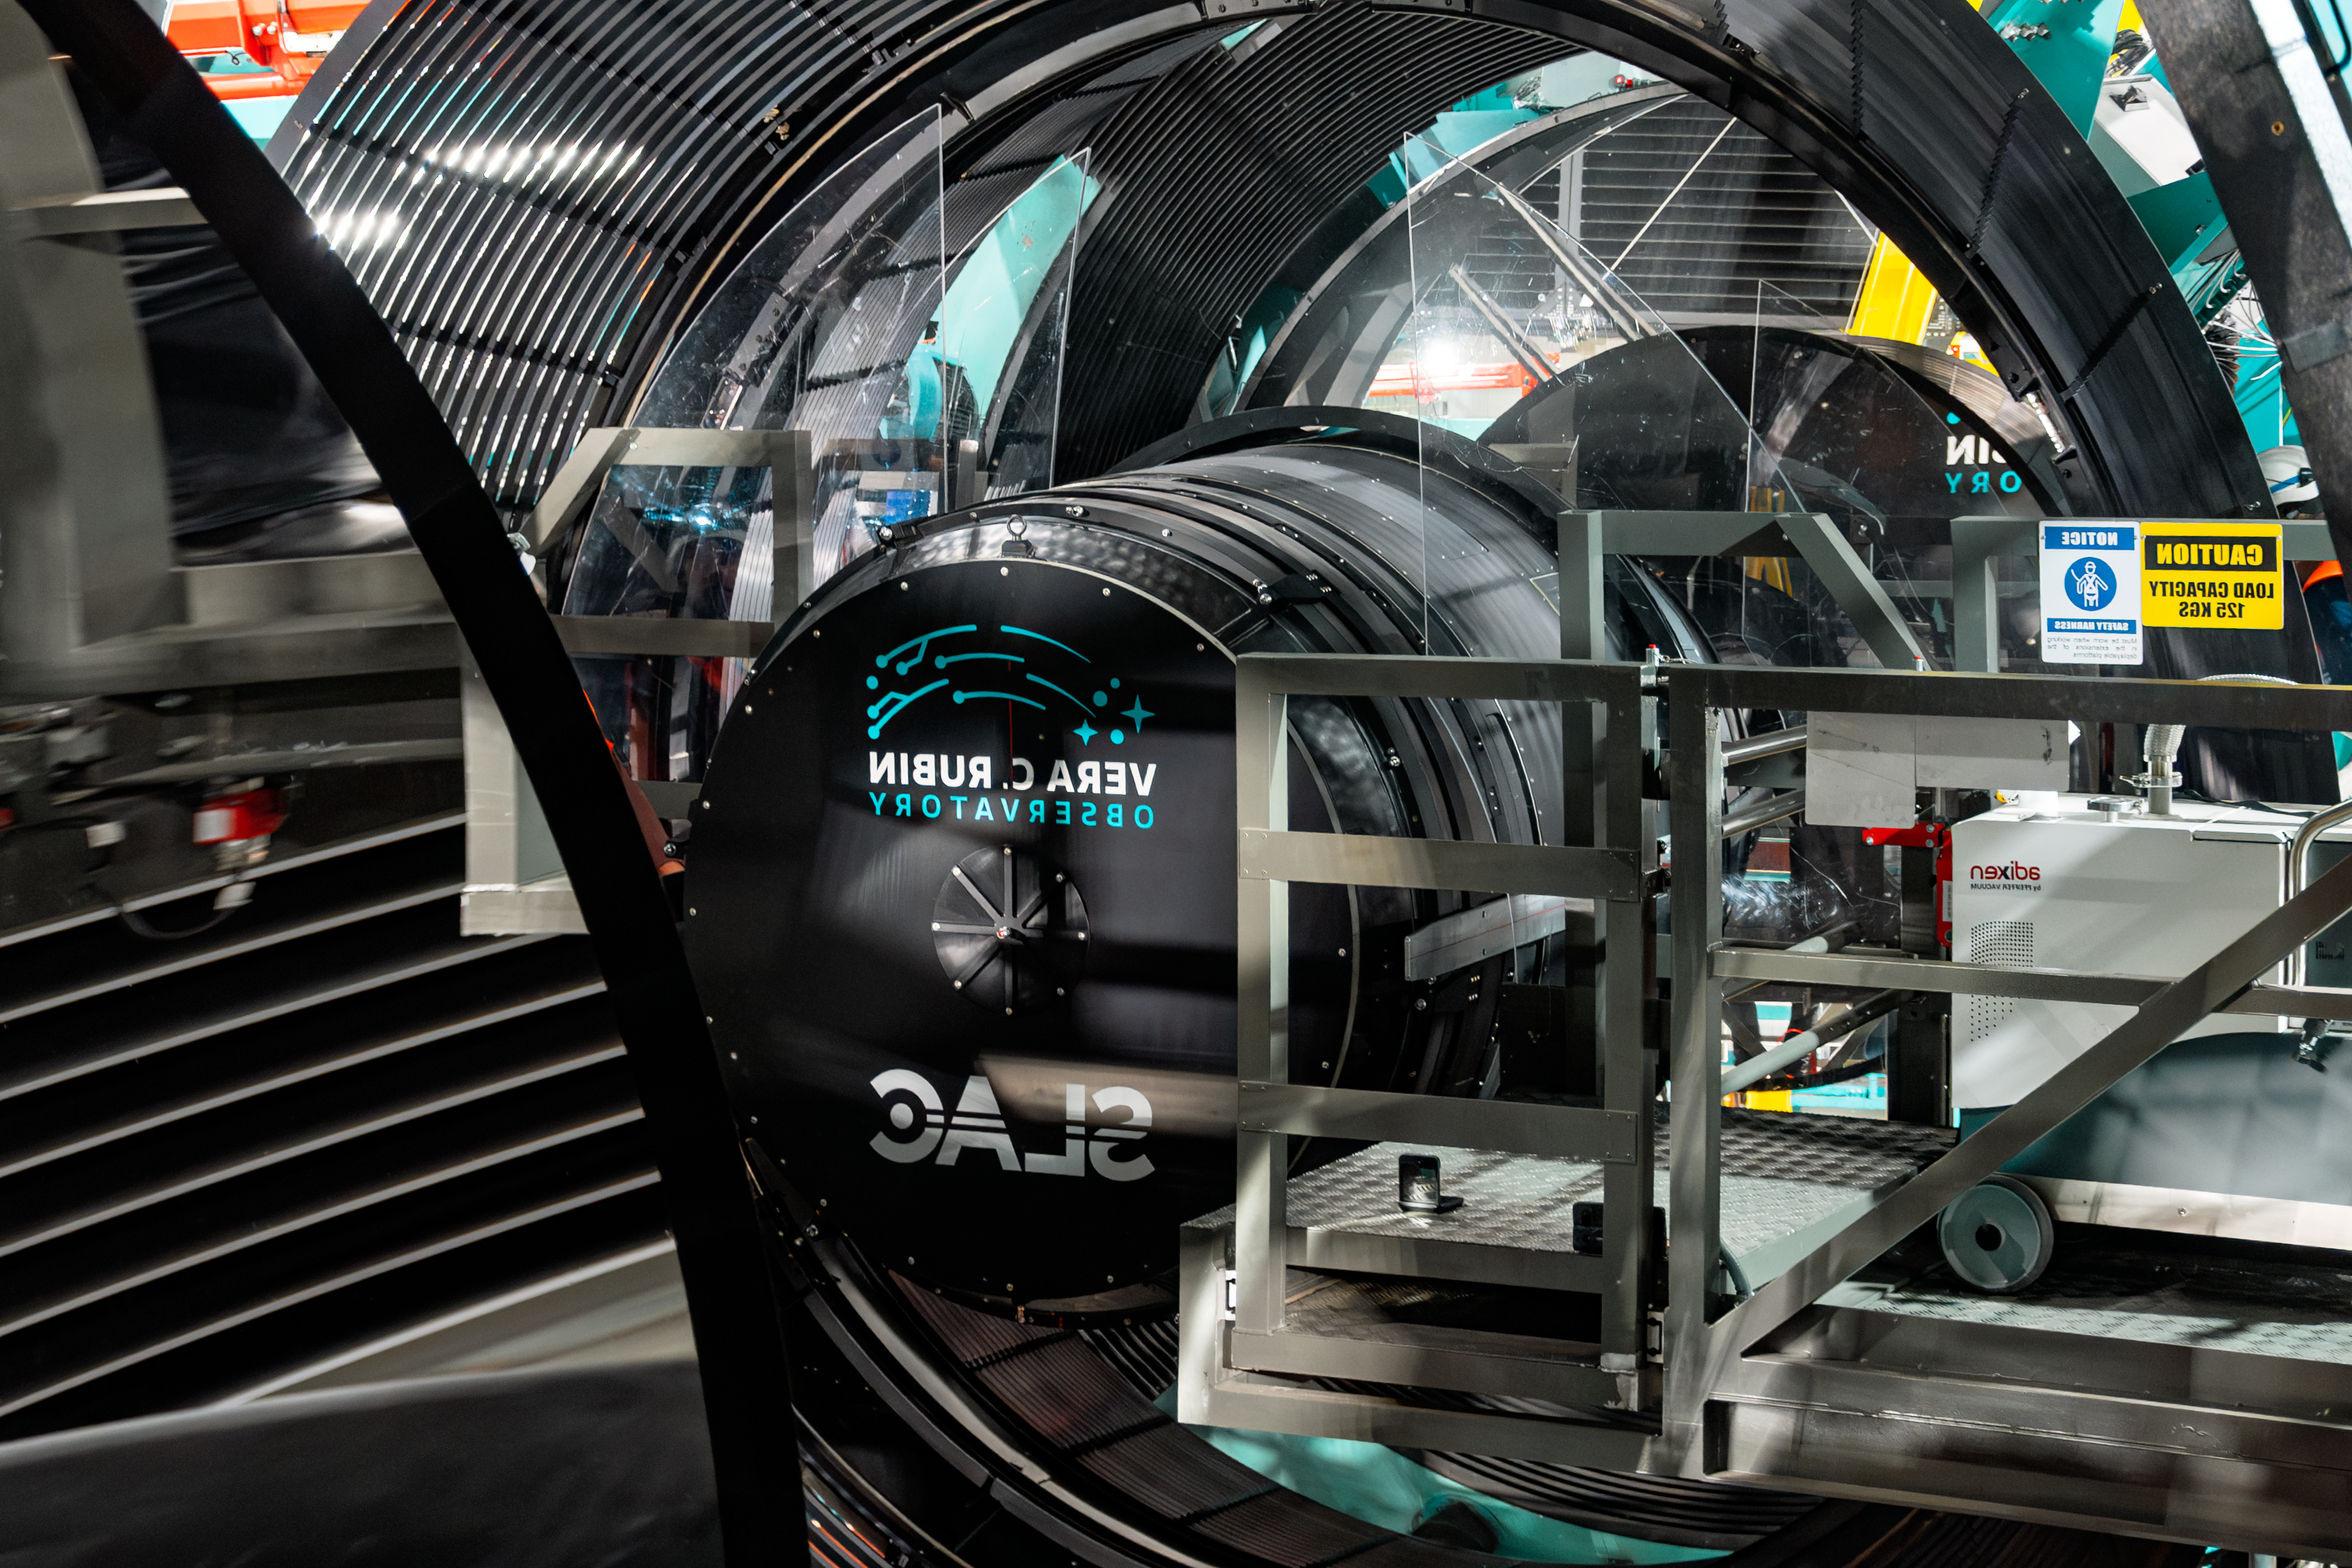

Rubin Camera Installation

The LSST Camera was installed on NSF-DOE Vera C. Rubin Observatory in March 2025.

Credit: RubinObs/NOIRLab/SLAC/NSF/DOE/AURA/B. Quint